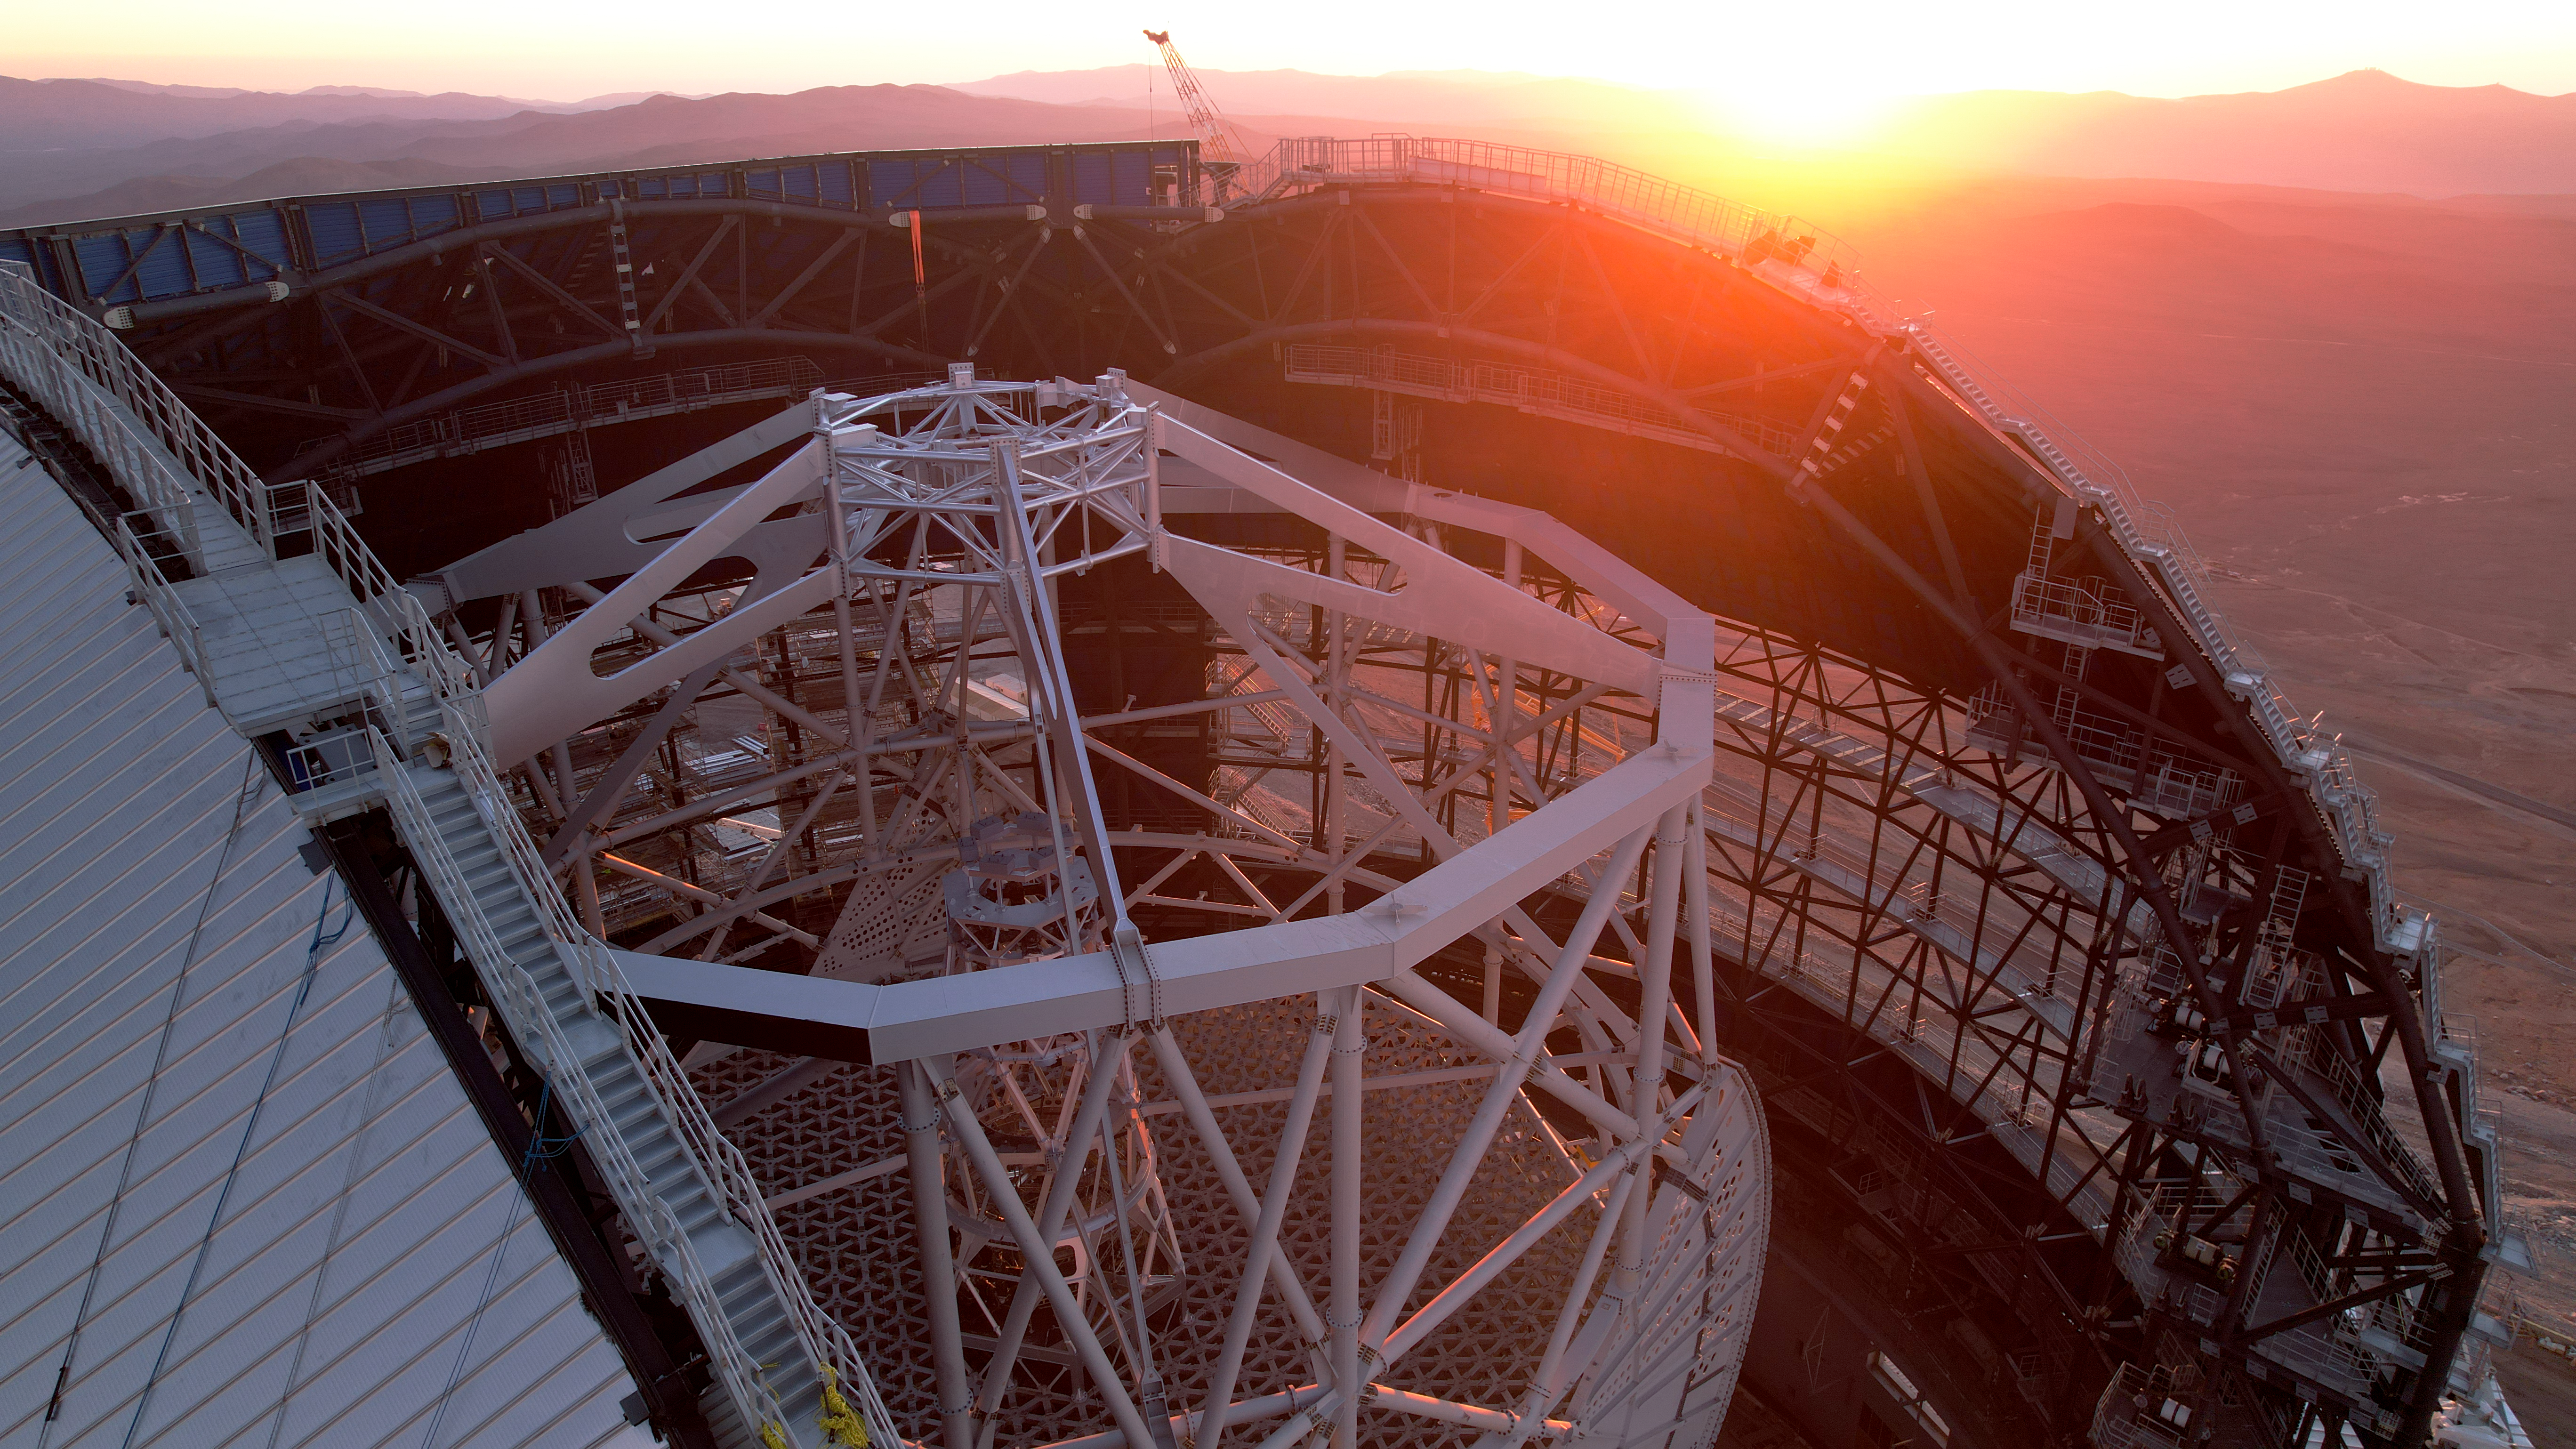

Bird's eye view of the ELT's altitude structure

The evening sun bathes the construction site of ESO's Extremely Large Telescope (ELT) in red light. This drone image, taken early January 2025, reveals the metal altitude structure inside the dome, which is 50 metres high and will carry the ELT's five mirrors. It rotates so that it can be pointed at different parts of the sky. The 'spider' on top will hold the telescope's secondary mirror, the perforated structure below carries the main mirror, and the central tower supports the ELT's remaining three mirrors.

Credit: ESO/G. Vecchia